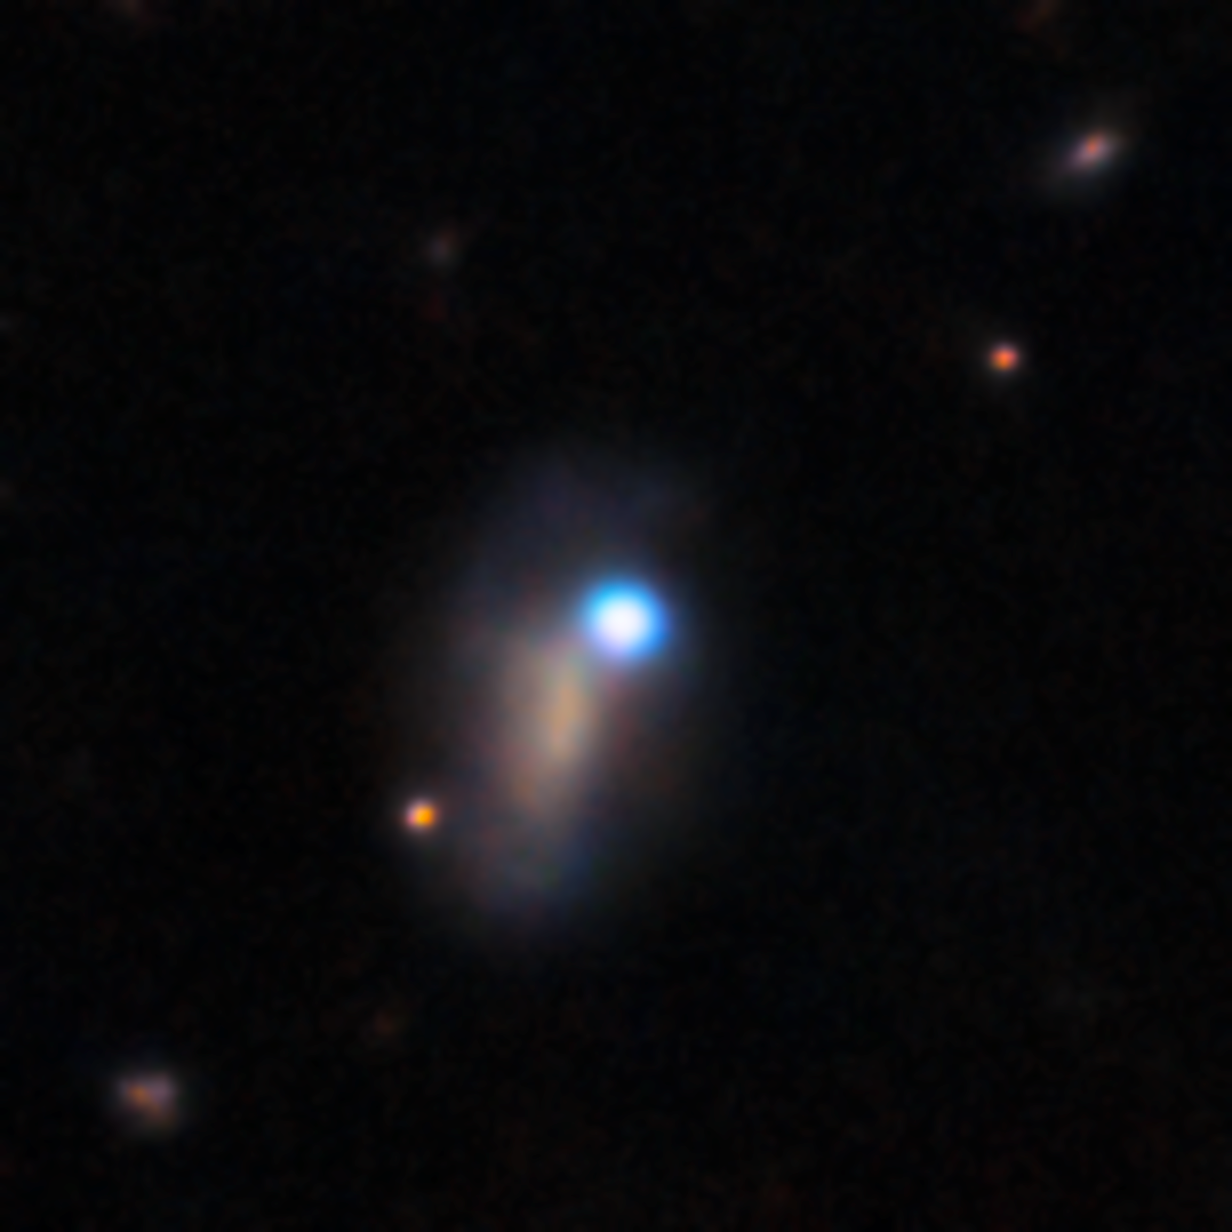

DECam image of supernova SN 2026gzf (25 March 2026)

This image shows supernova SN 2026gzf, which appears as a bright blue point source in the upper right corner of the host galaxy. SN 2026gzf was first detected by the Einstein Probe on 21 March 2026, and this image was taken just a few days later on 25 March 2026.

This image was captured with the 570-megapixel DOE-fabricated Dark Energy Camera (DECam), mounted on the NSF Víctor M. Blanco 4-meter Telescope at Cerro Tololo Inter-American Observatory (CTIO) in Chile, a Program of NSF NOIRLab.

View a series of close-up images that show the evolving supernova here.

Credit: CTIO/NOIRLab/DOE/NSF/AURA Image Processing: D. de Martin & M. Zamani (NSF NOIRLab)